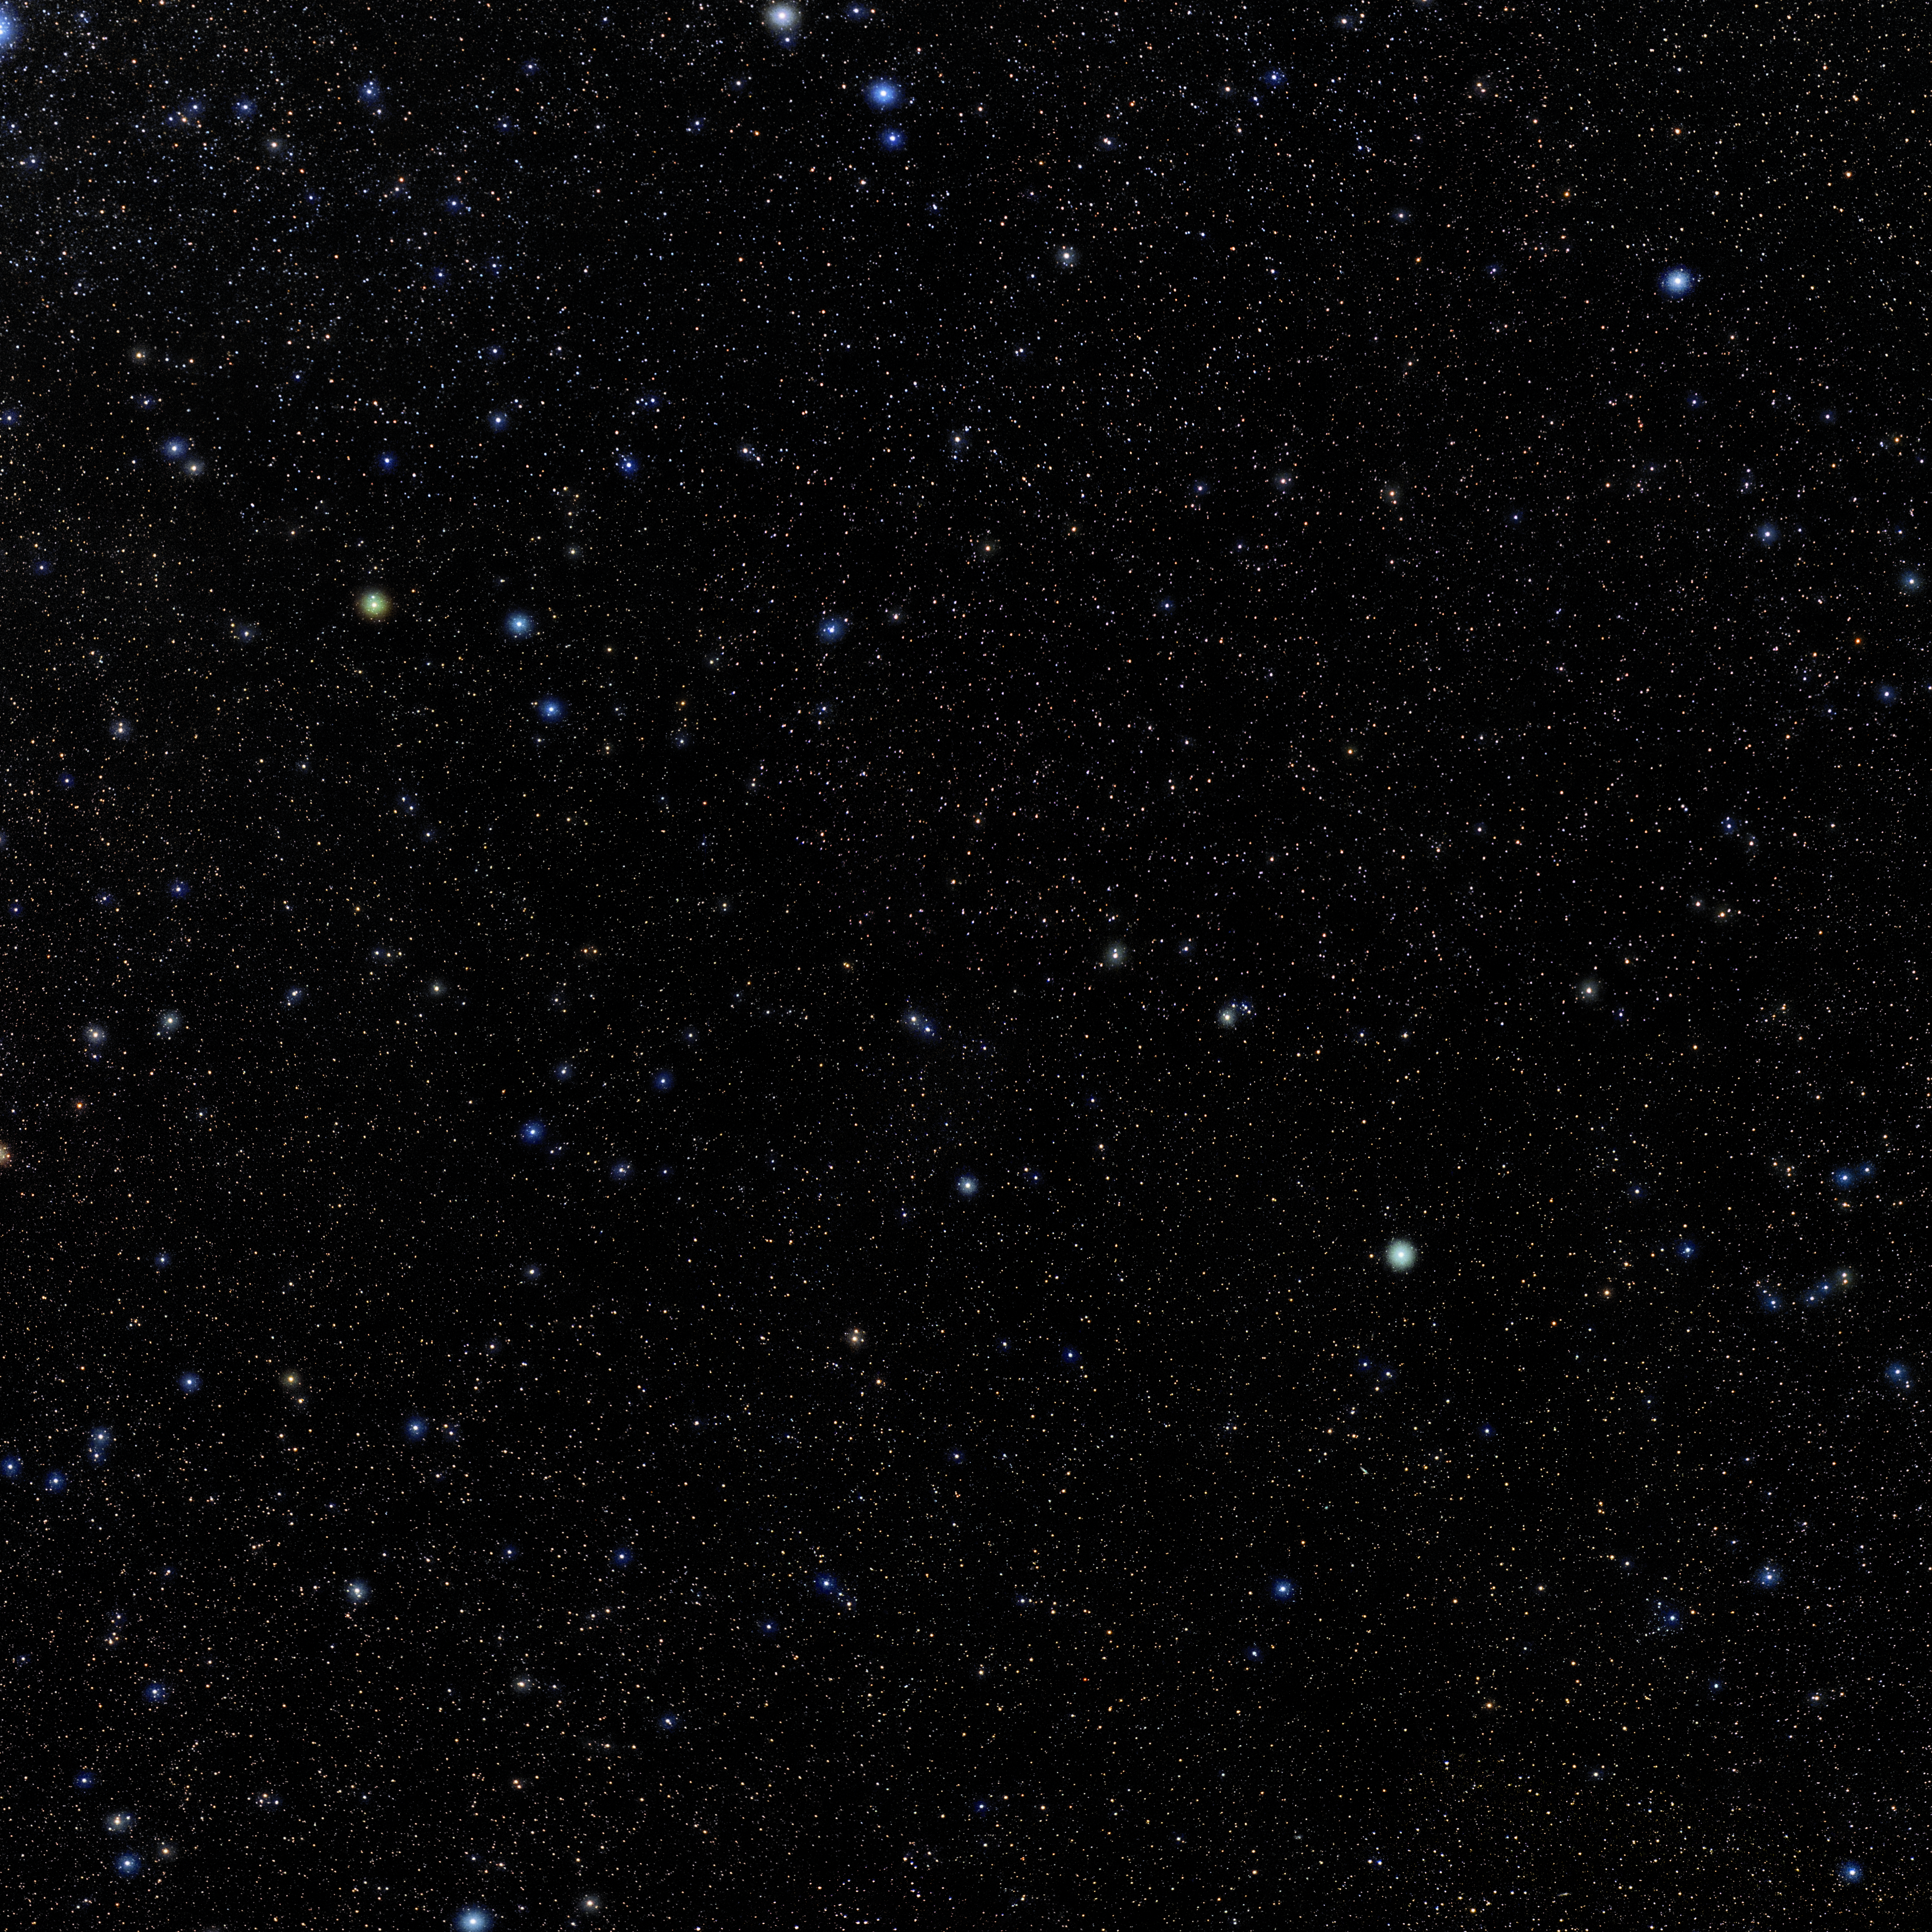

Cetus

Photo of the constellation Cetus produced by NOIRLab in collaboration with Eckhard Slawik, a German astrophotographer. Here is the annotated version.

Credit: E. Slawik/NOIRLab/NSF/AURA/M. Zamani